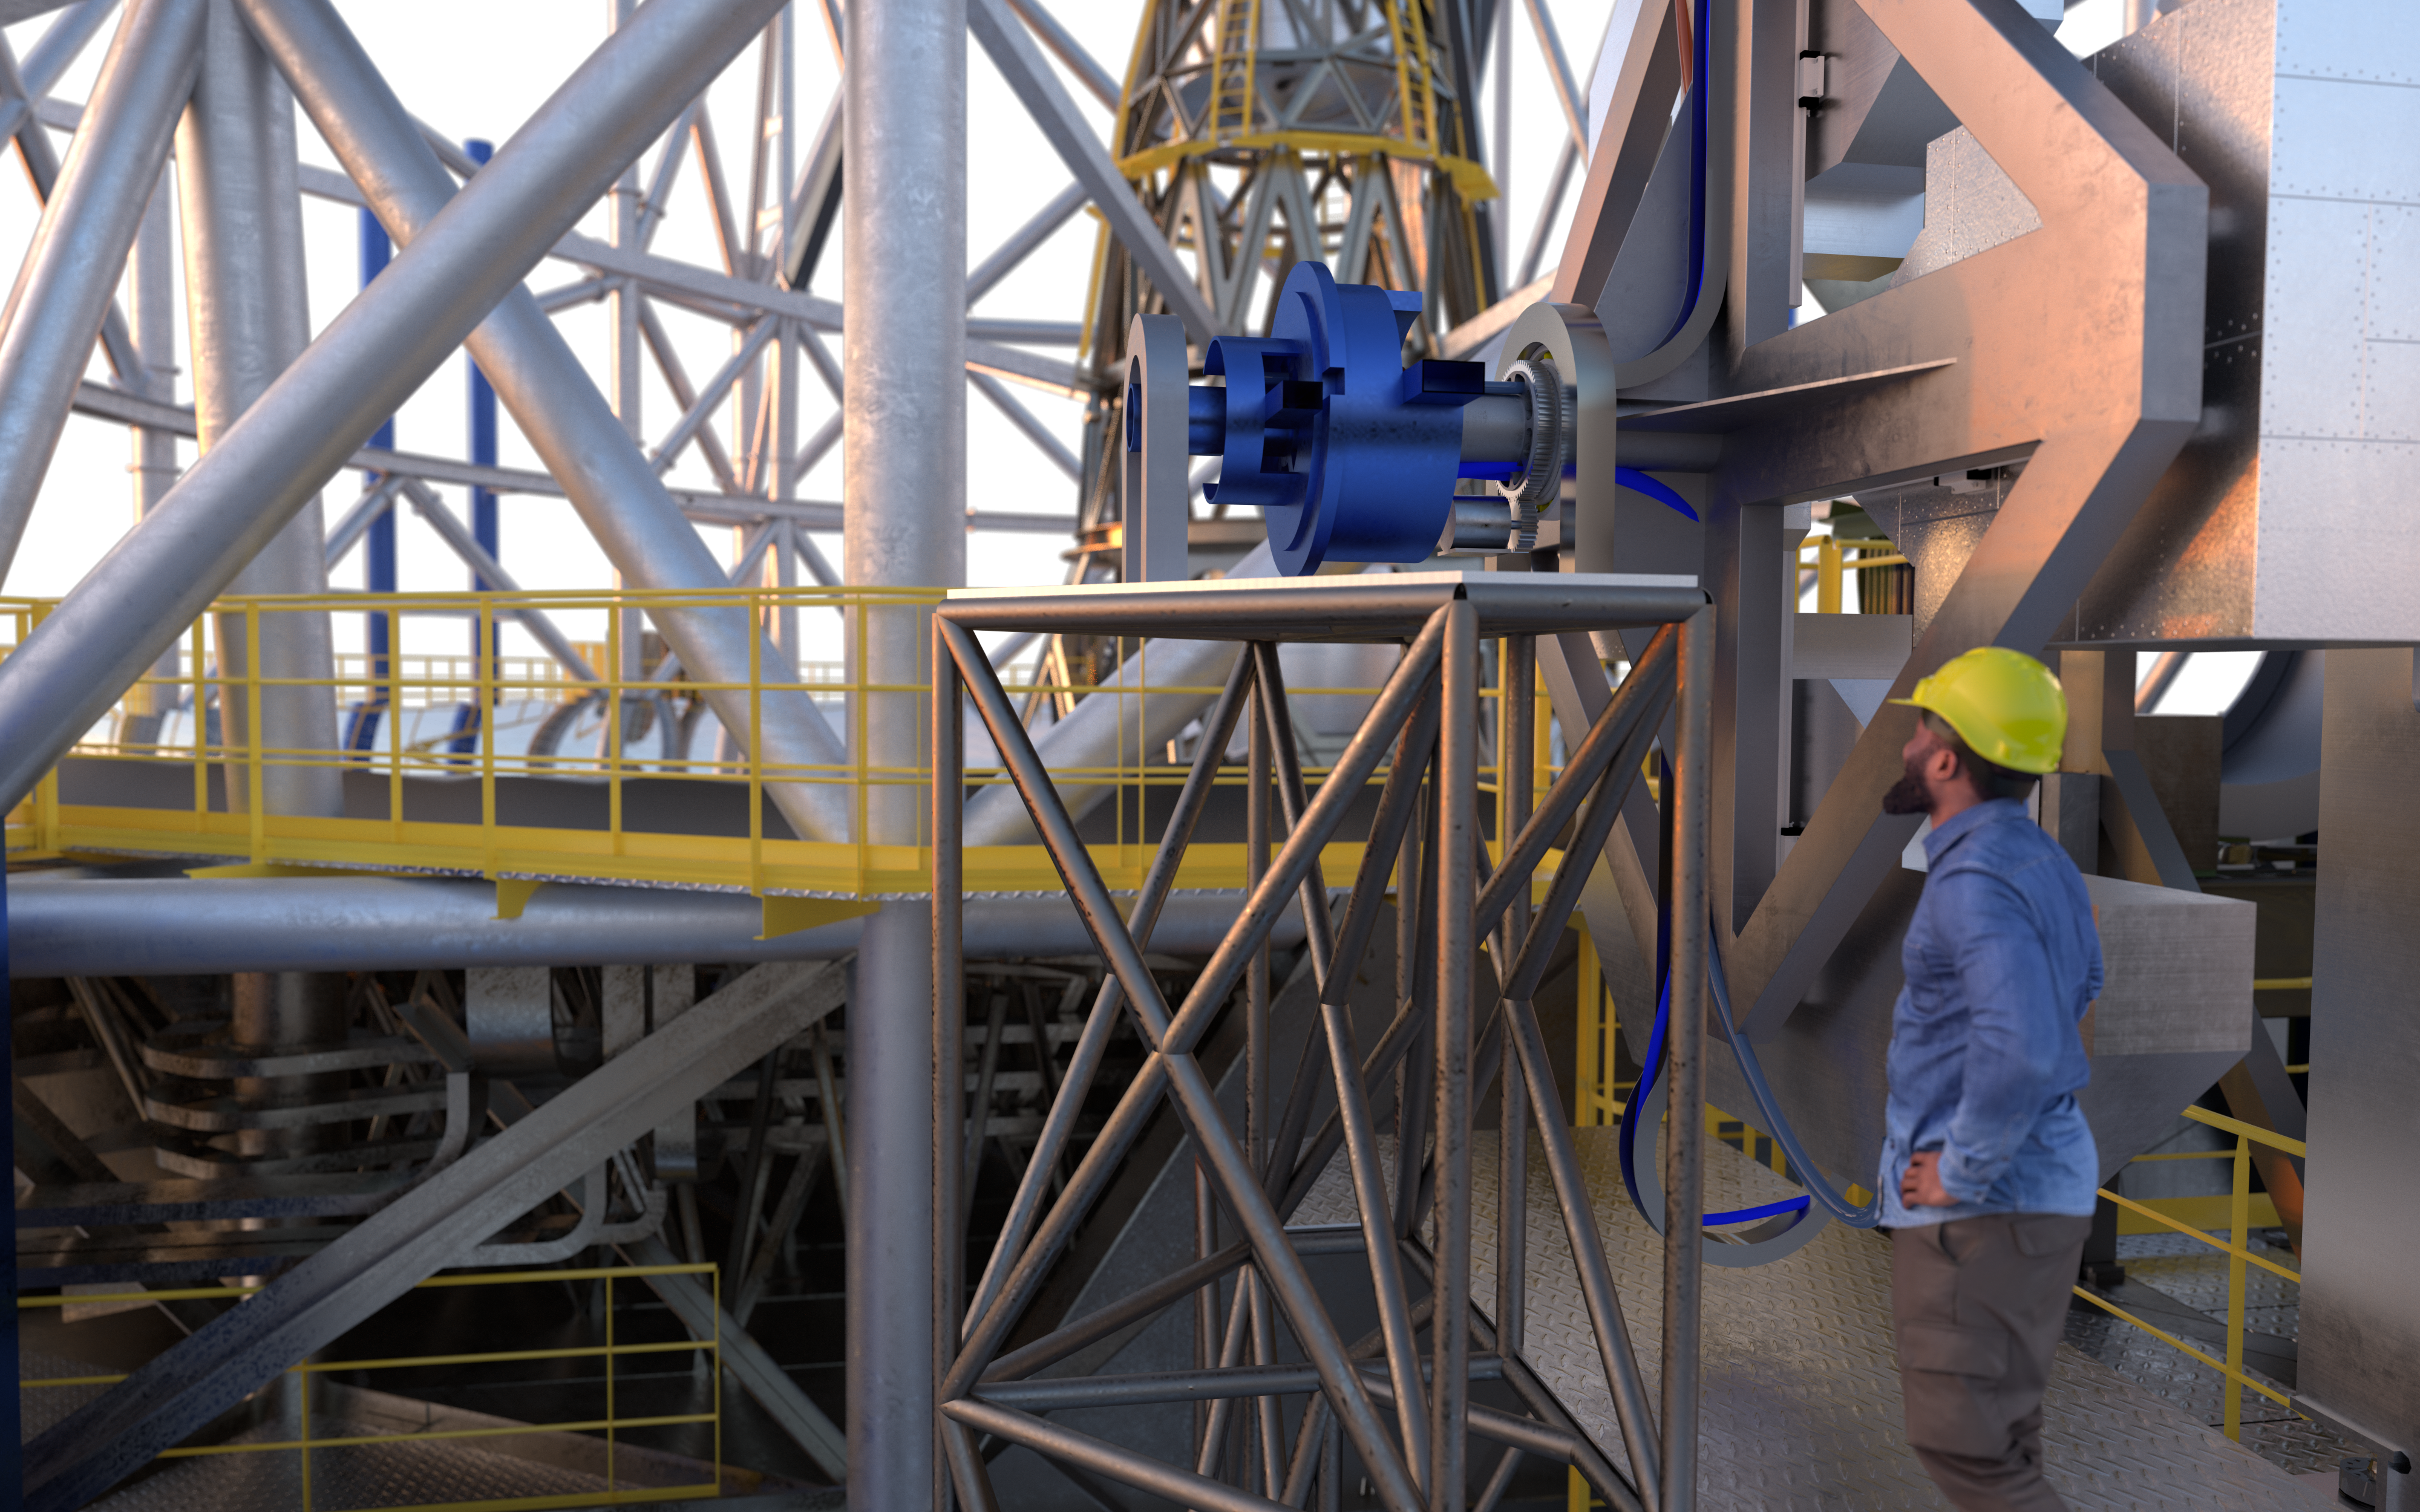

ANDES (artist's impression)

The high-resolution ELT instrument ANDES (formerly known as HIRES) will allow astronomers to study astronomical objects that require highly sensitive observations. It will be used to search for signs of life in Earth-like exoplanets, find the first stars born in the Universe, test for possible variations of the fundamental constants of physics, and measure the acceleration of the Universe's expansion.

Credit: ESO